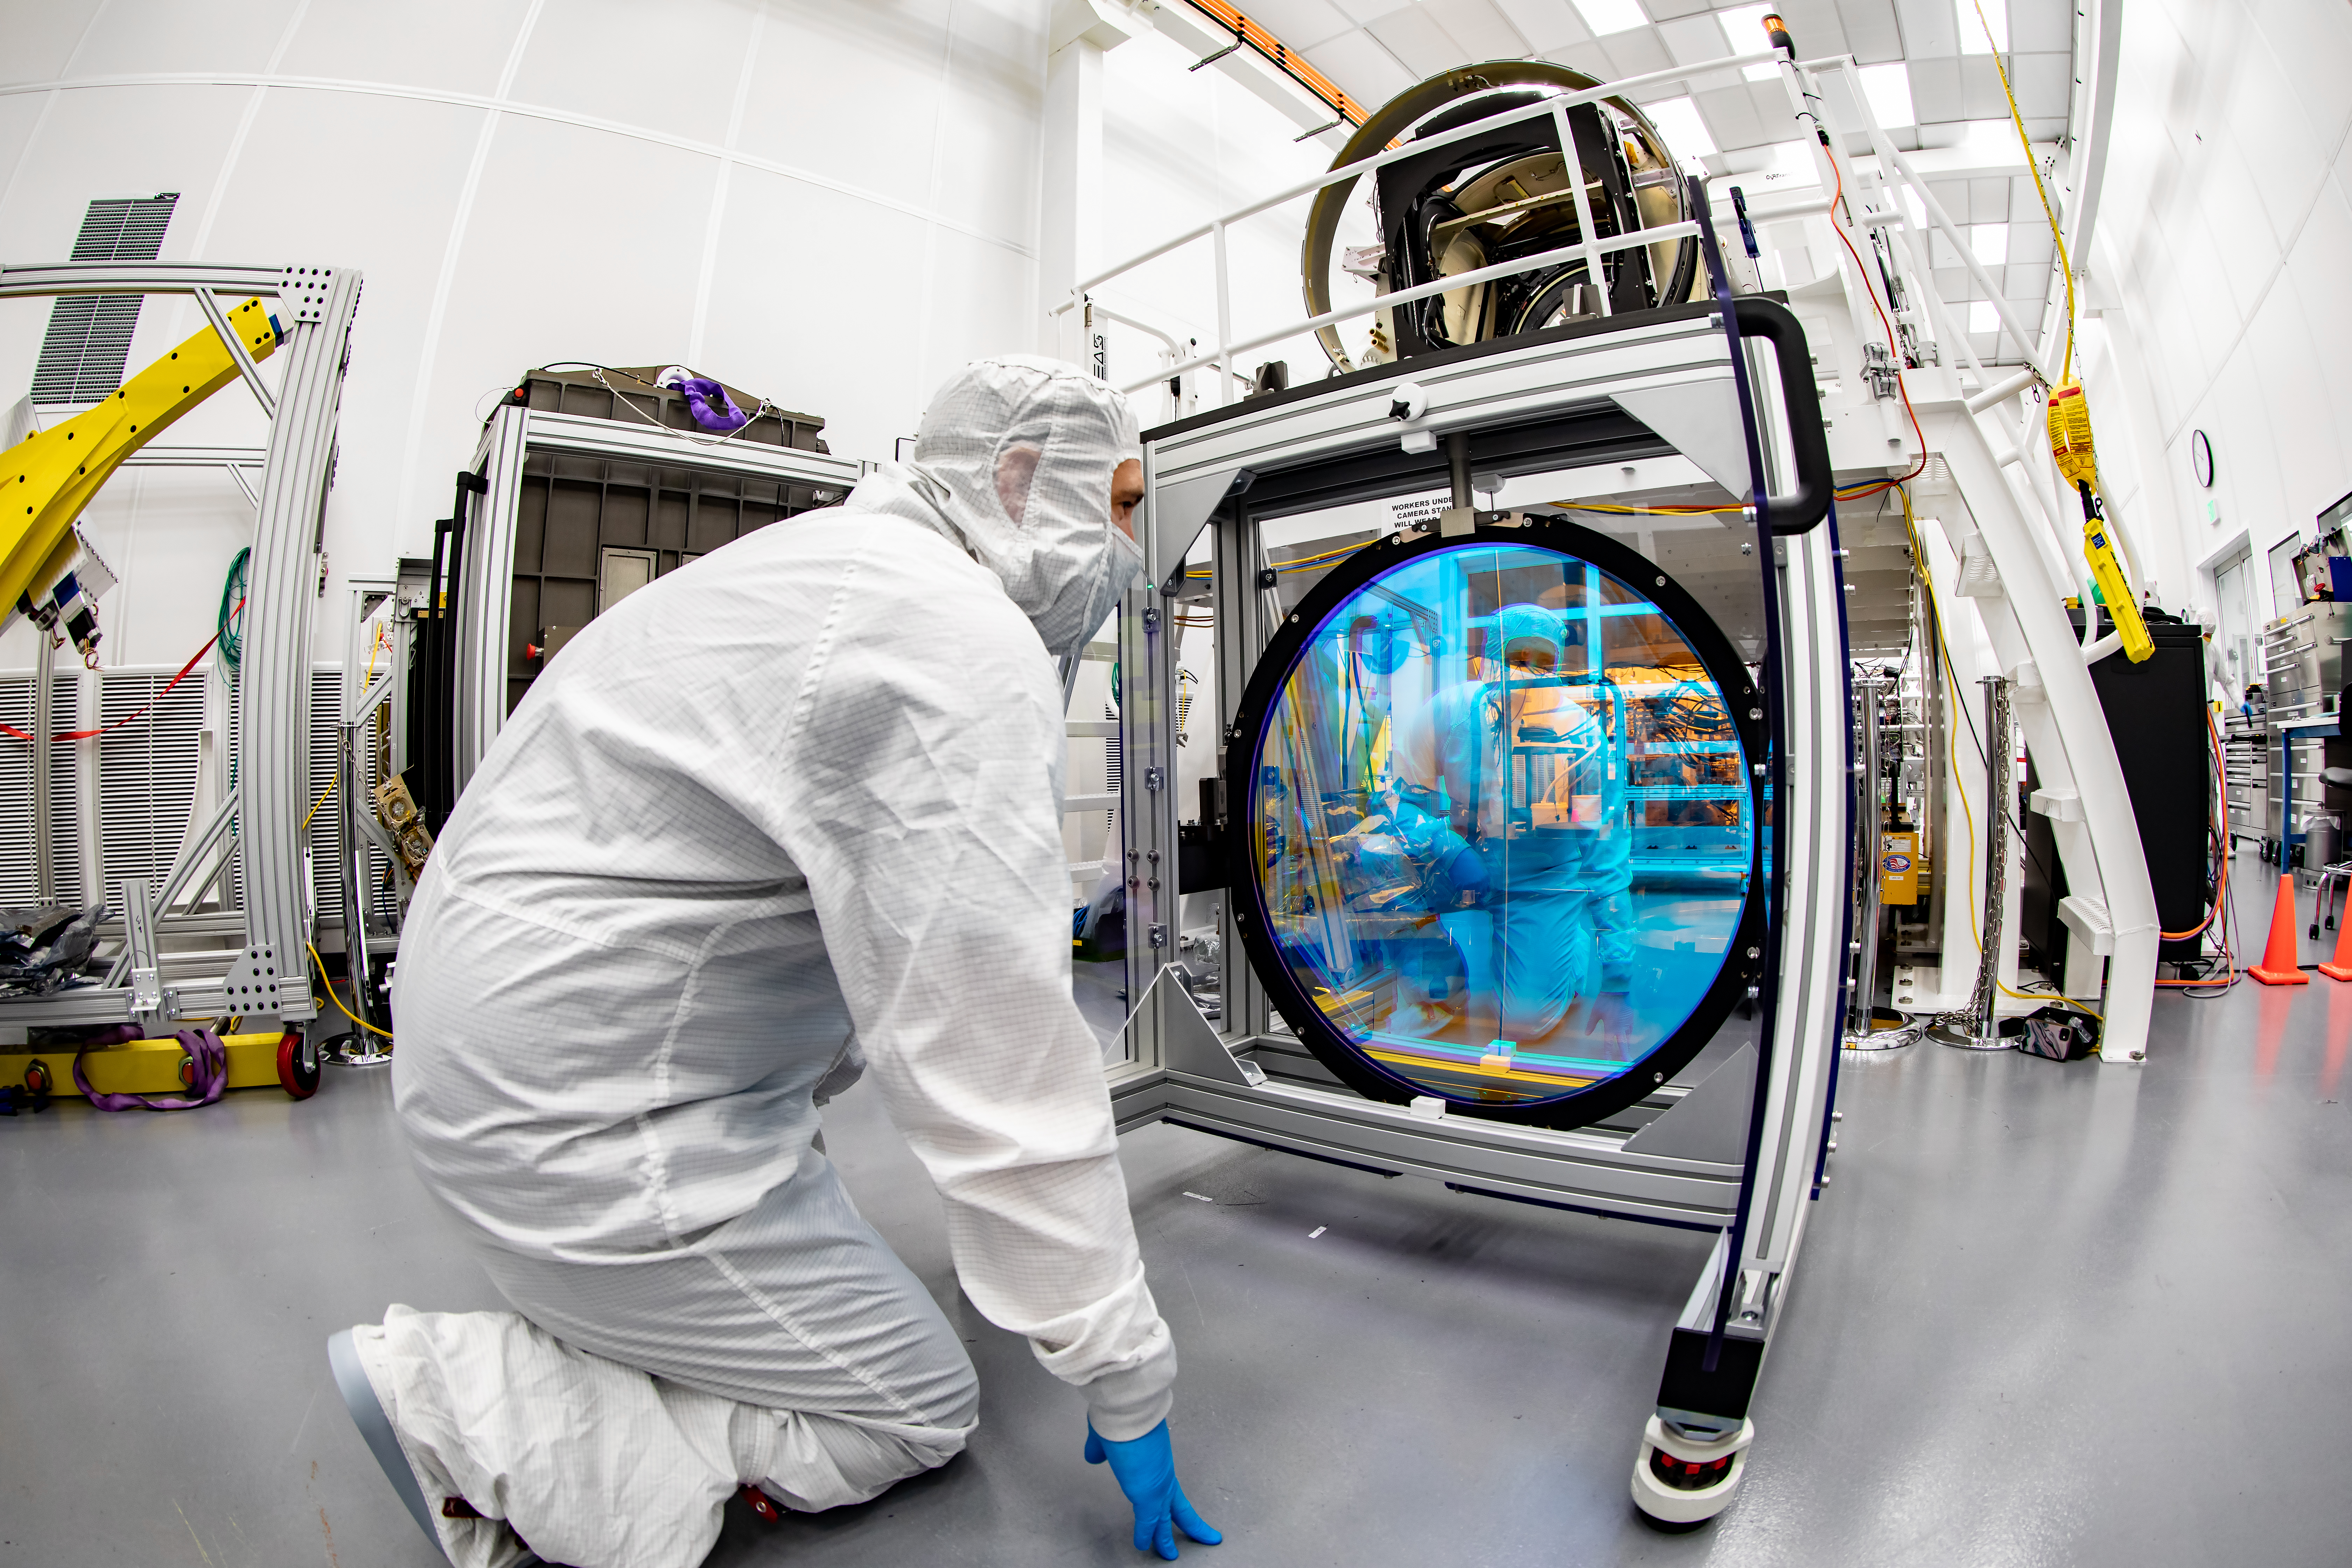

LSST R-Band Optical Filter

SLAC's LSST team carefully unpack, examine, test and store the r-band filter, the first of six optic filters that will be part of the completed LSST Camera.

Credit: Jacqueline Ramseyer Orrell/SLAC National Accelerator Laboratory